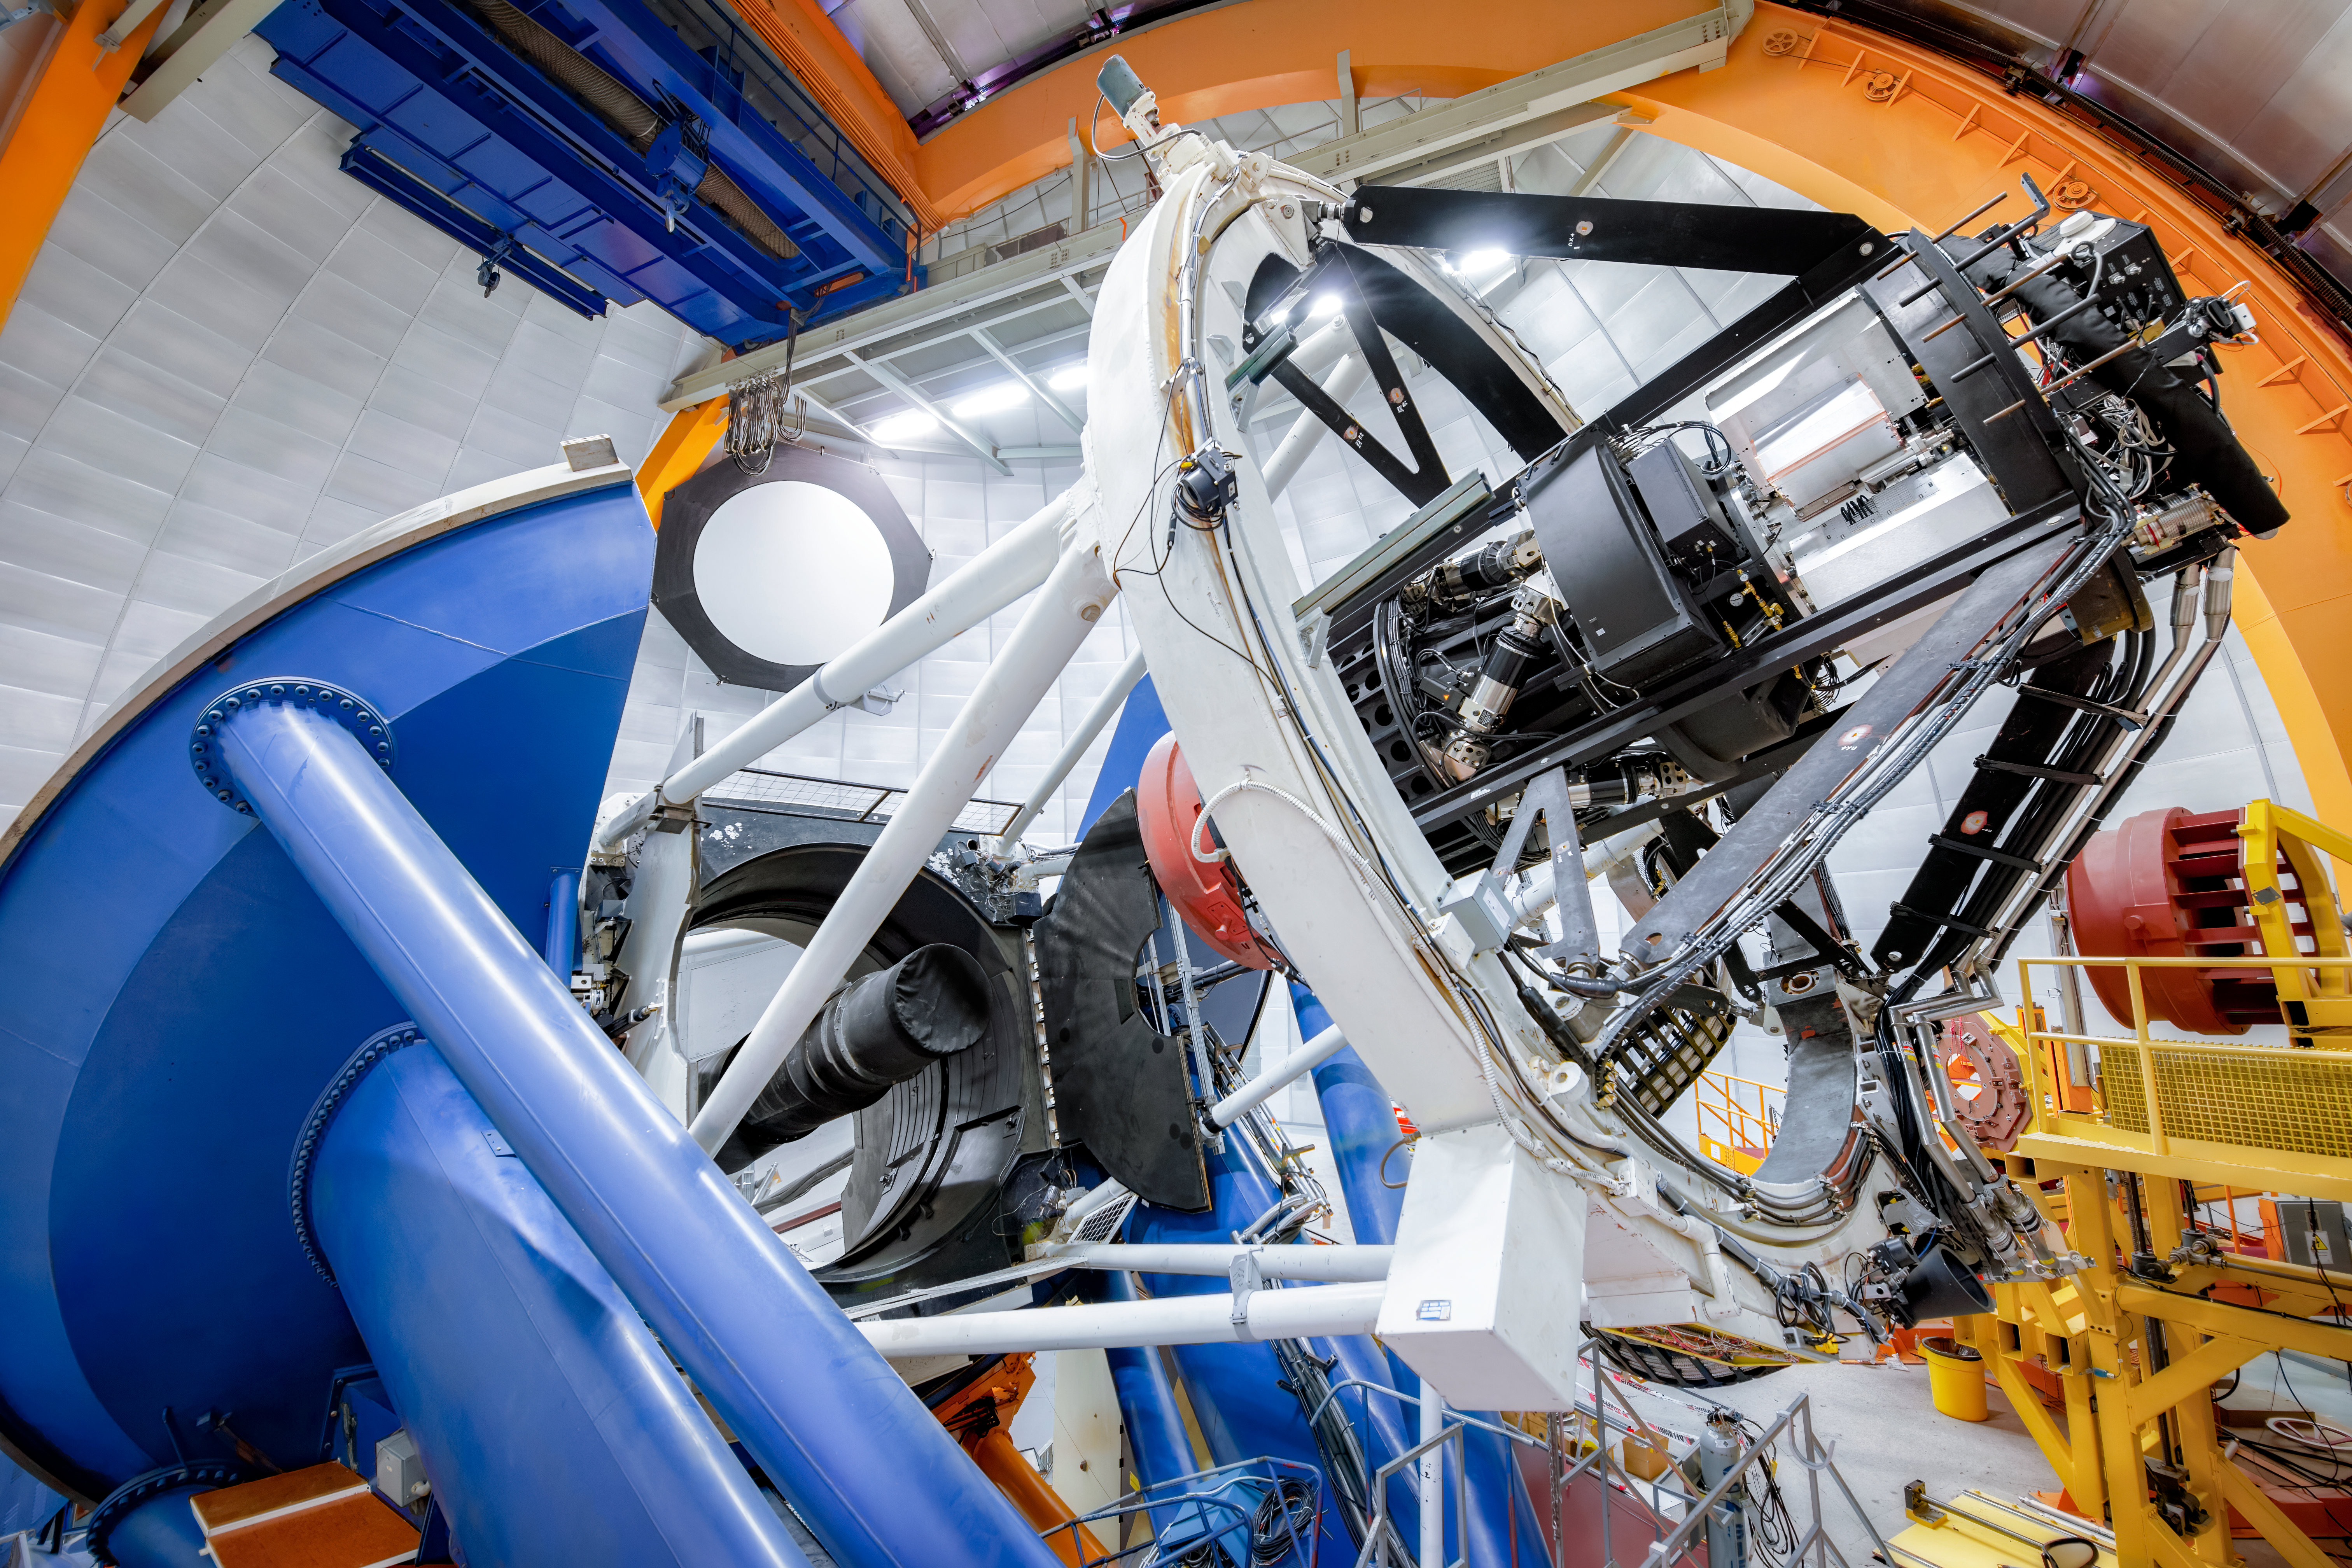

Víctor M. Blanco 4-meter Telescope with DECam

The Dark Energy Camera (DECam), fabricated by the Department of Energy (DOE), is mounted on the Víctor M. Blanco 4-meter Telescope at the Cerro Tololo Inter-American Observatory (CTIO) in north-central Chile. Telescope construction started in 1969 with the casting of the primary mirror. The assembly at the Cerro Tololo mountaintop was finished in 1974. Upon completion of construction, it was the 3rd largest telescope in the world, behind the 200-inch Hale telescope at Palomar Observatory in California and the BTA-6 in southern Russia, and was the largest in the Southern Hemisphere (a title that it held for 22 years). It was later named in 1995 in honor of Víctor M. Blanco, Puerto Rican astronomer and former director of CTIO.

Credit: CTIO/NOIRLab/DOE/NSF/AURA/R. Hahn (Fermi National Accelerator Laboratory)